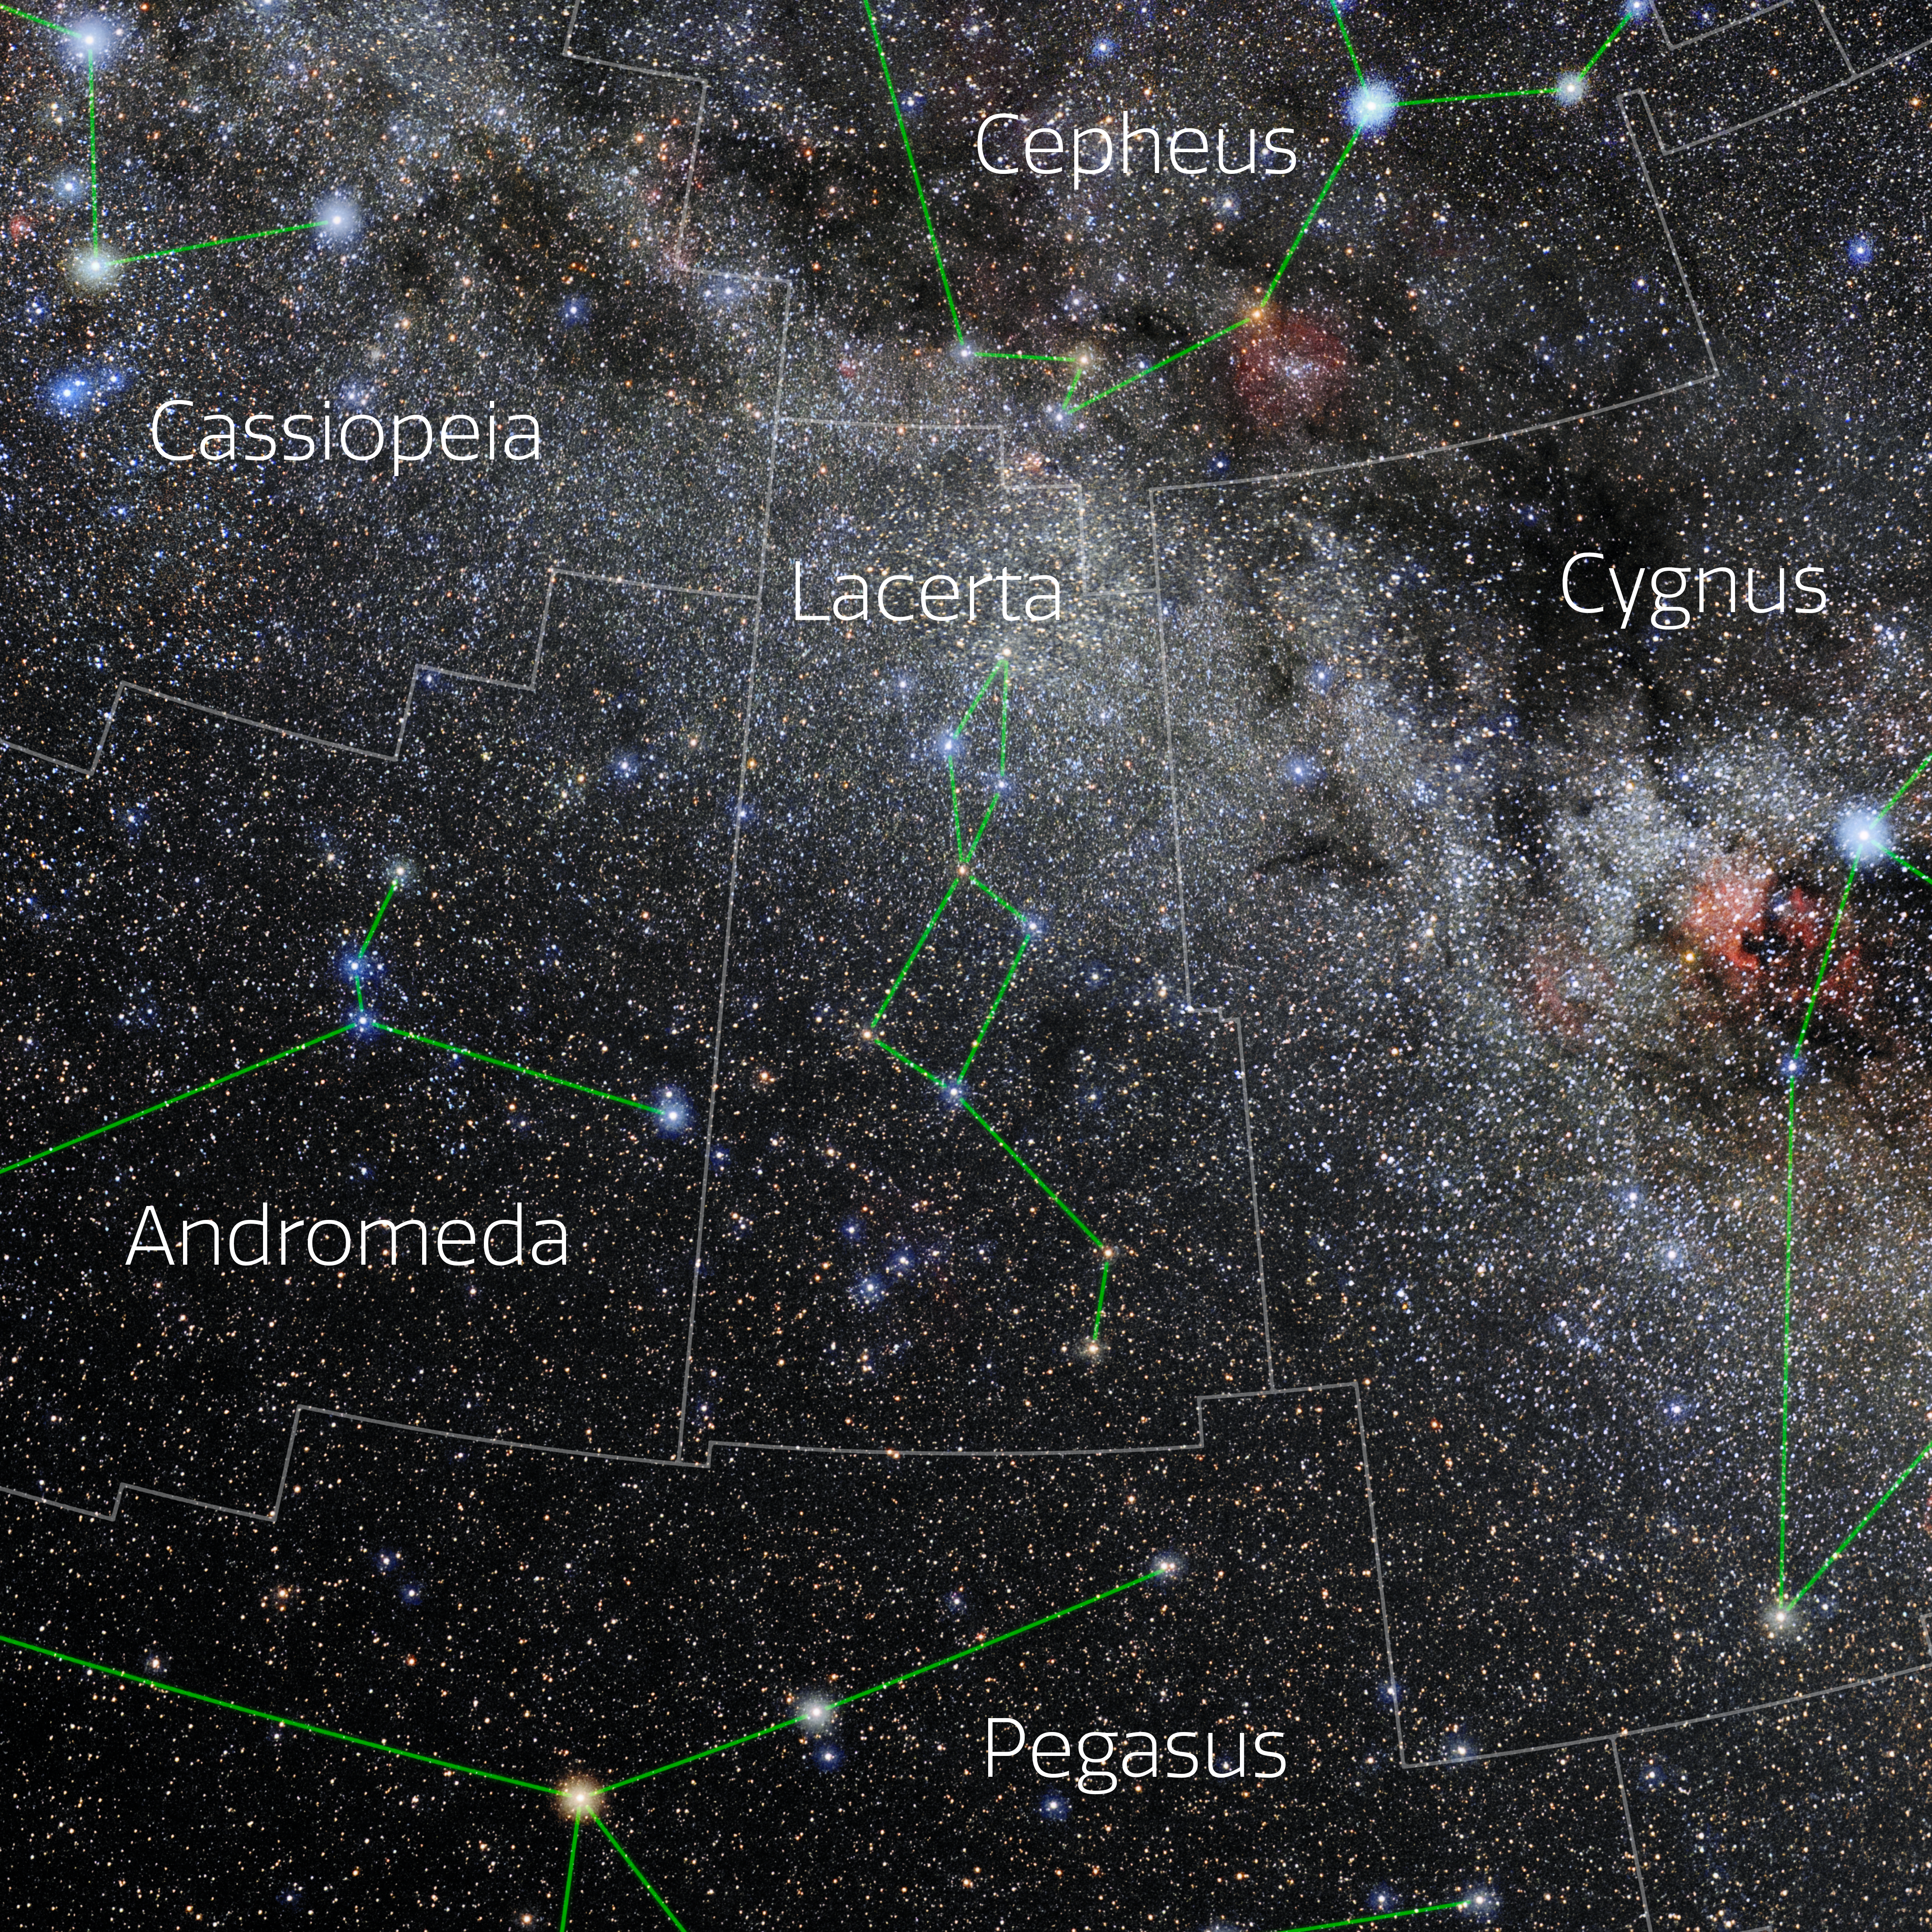

Lacerta (Annotated)

Photo of the constellation Lacerta with annotations from IAU and Sky & Telescope. Here is the non-annotated version.

Credit: E. Slawik/NOIRLab/NSF/AURA/M. Zamani